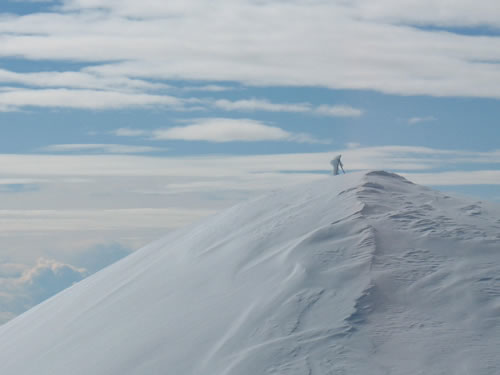

Snow on Mauna Kea summit

A view of the actual summit of Mauna Kea from Gemini taken on the morning of February 7, 2008

Credit: International Gemini Observatory/NOIRLab/NSF/AURA/J. Randrup